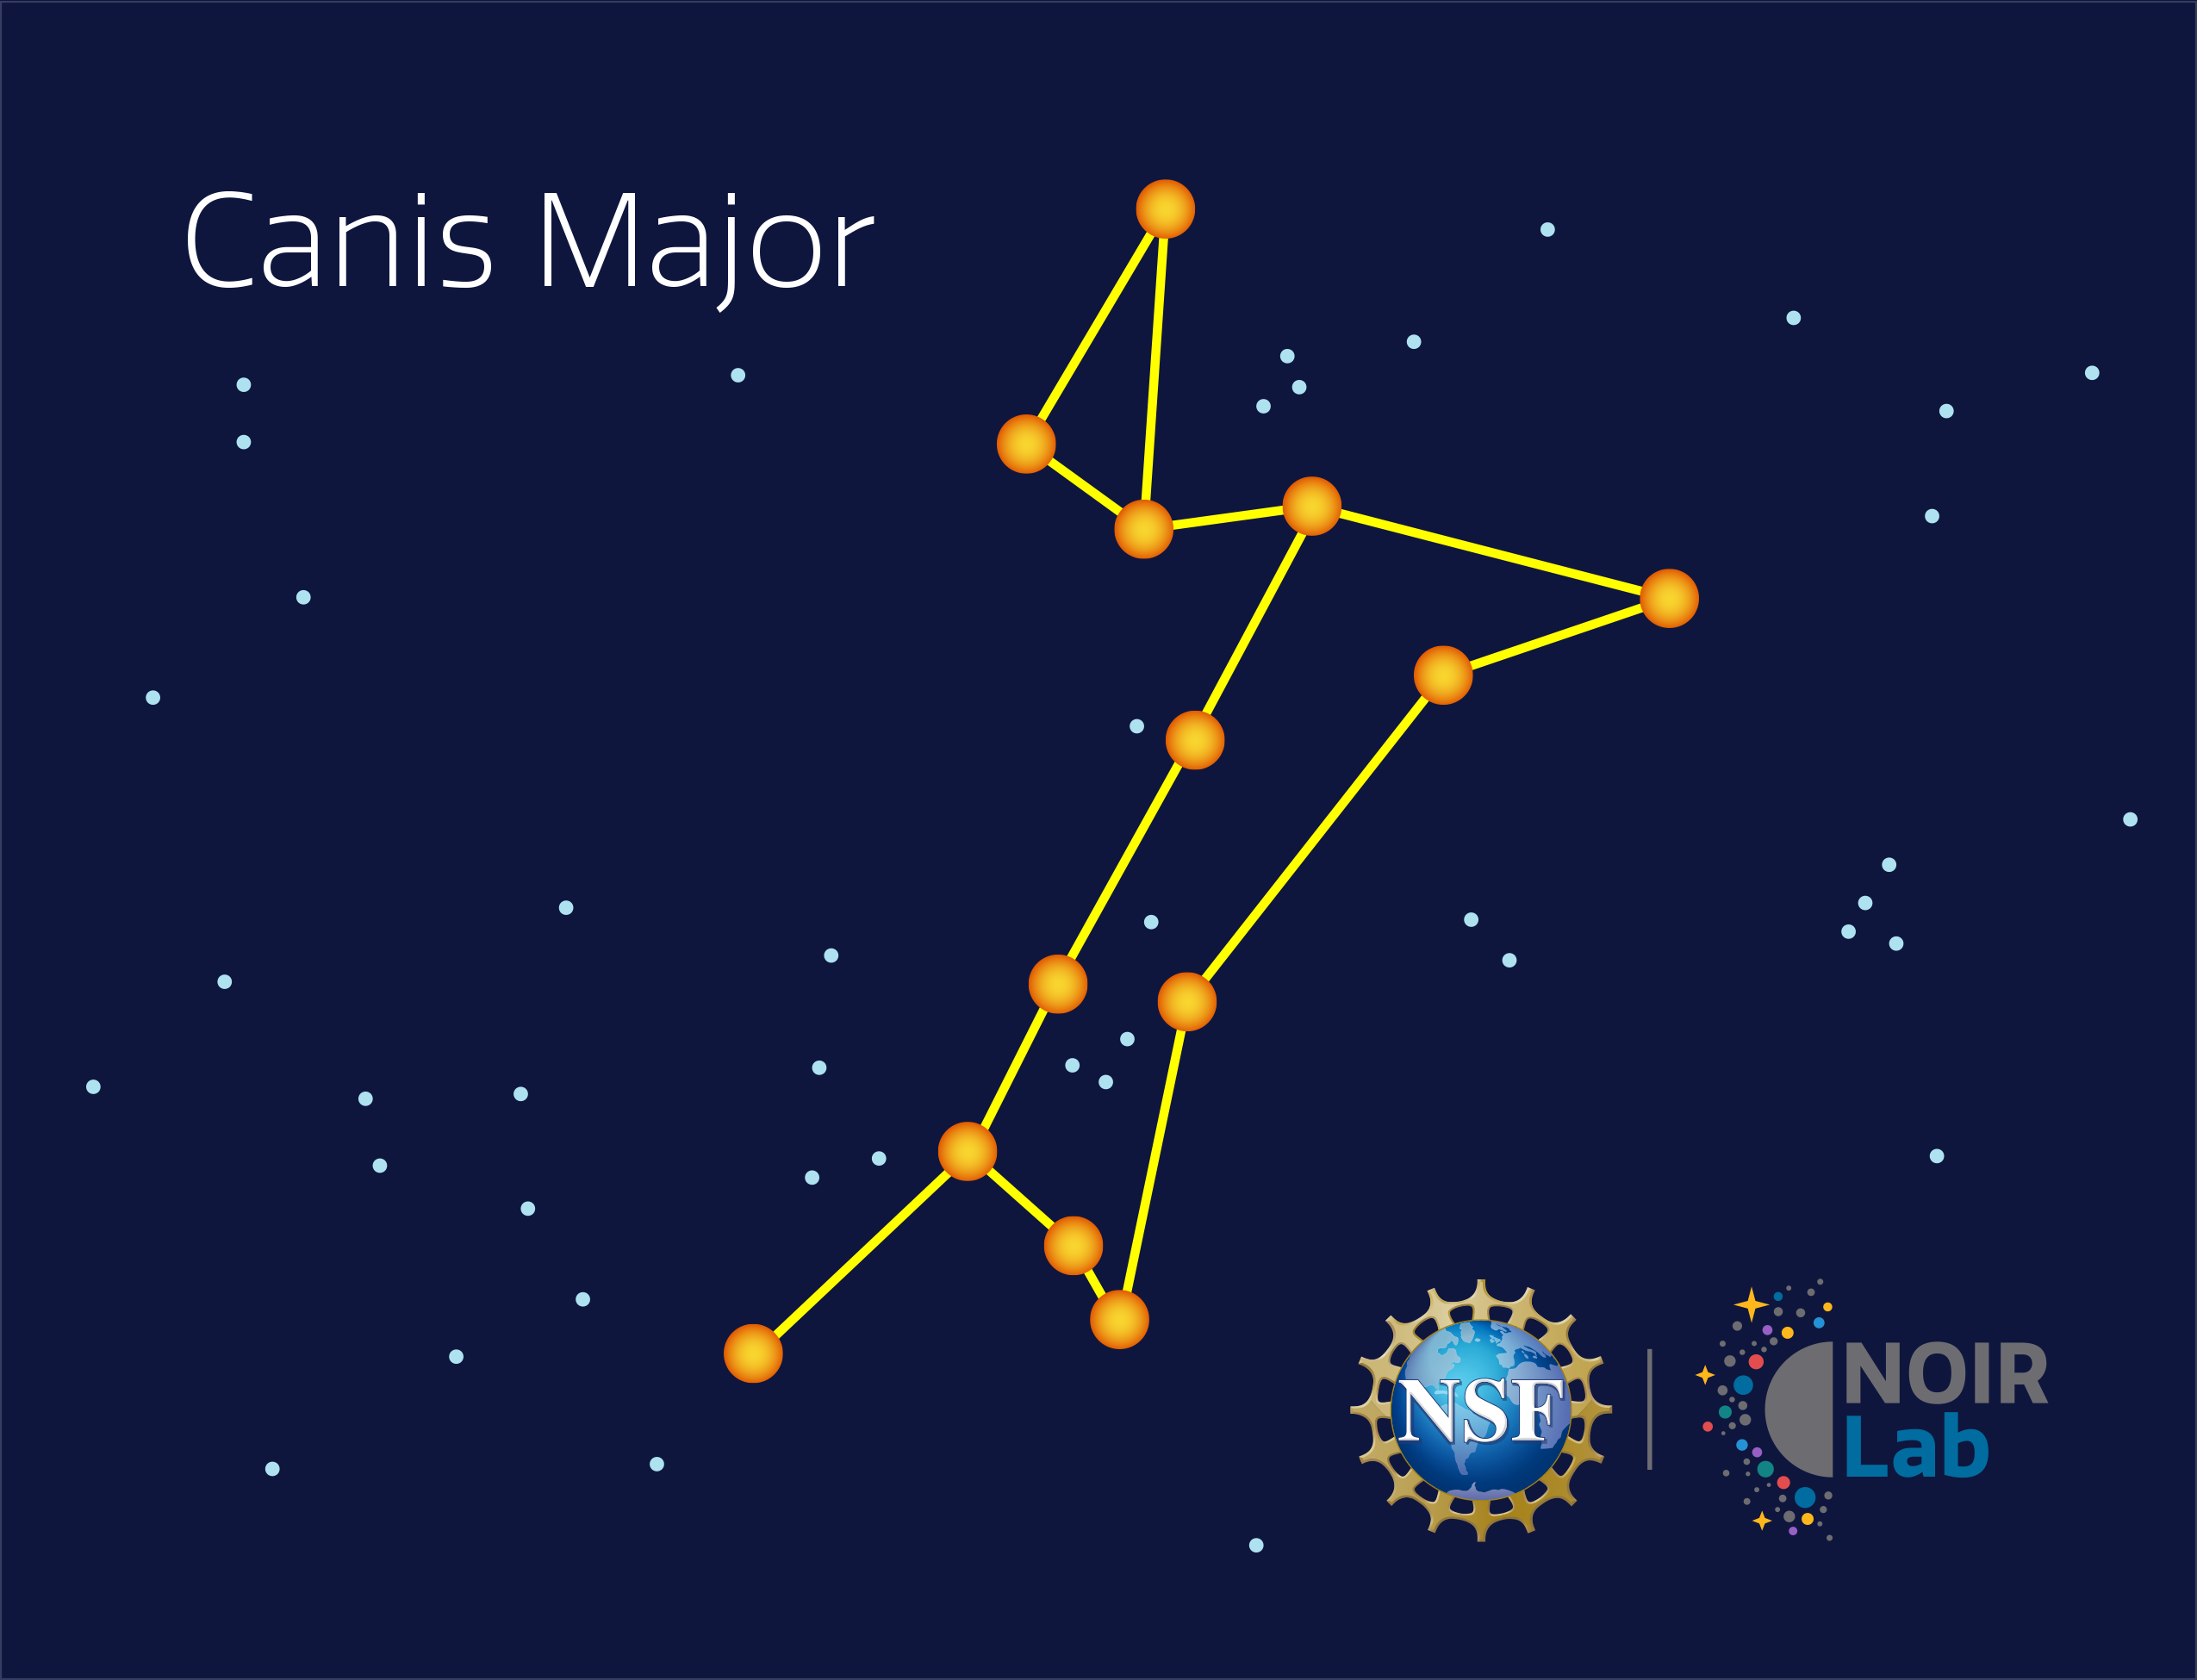

Canis Major

Credit: NOIRLab